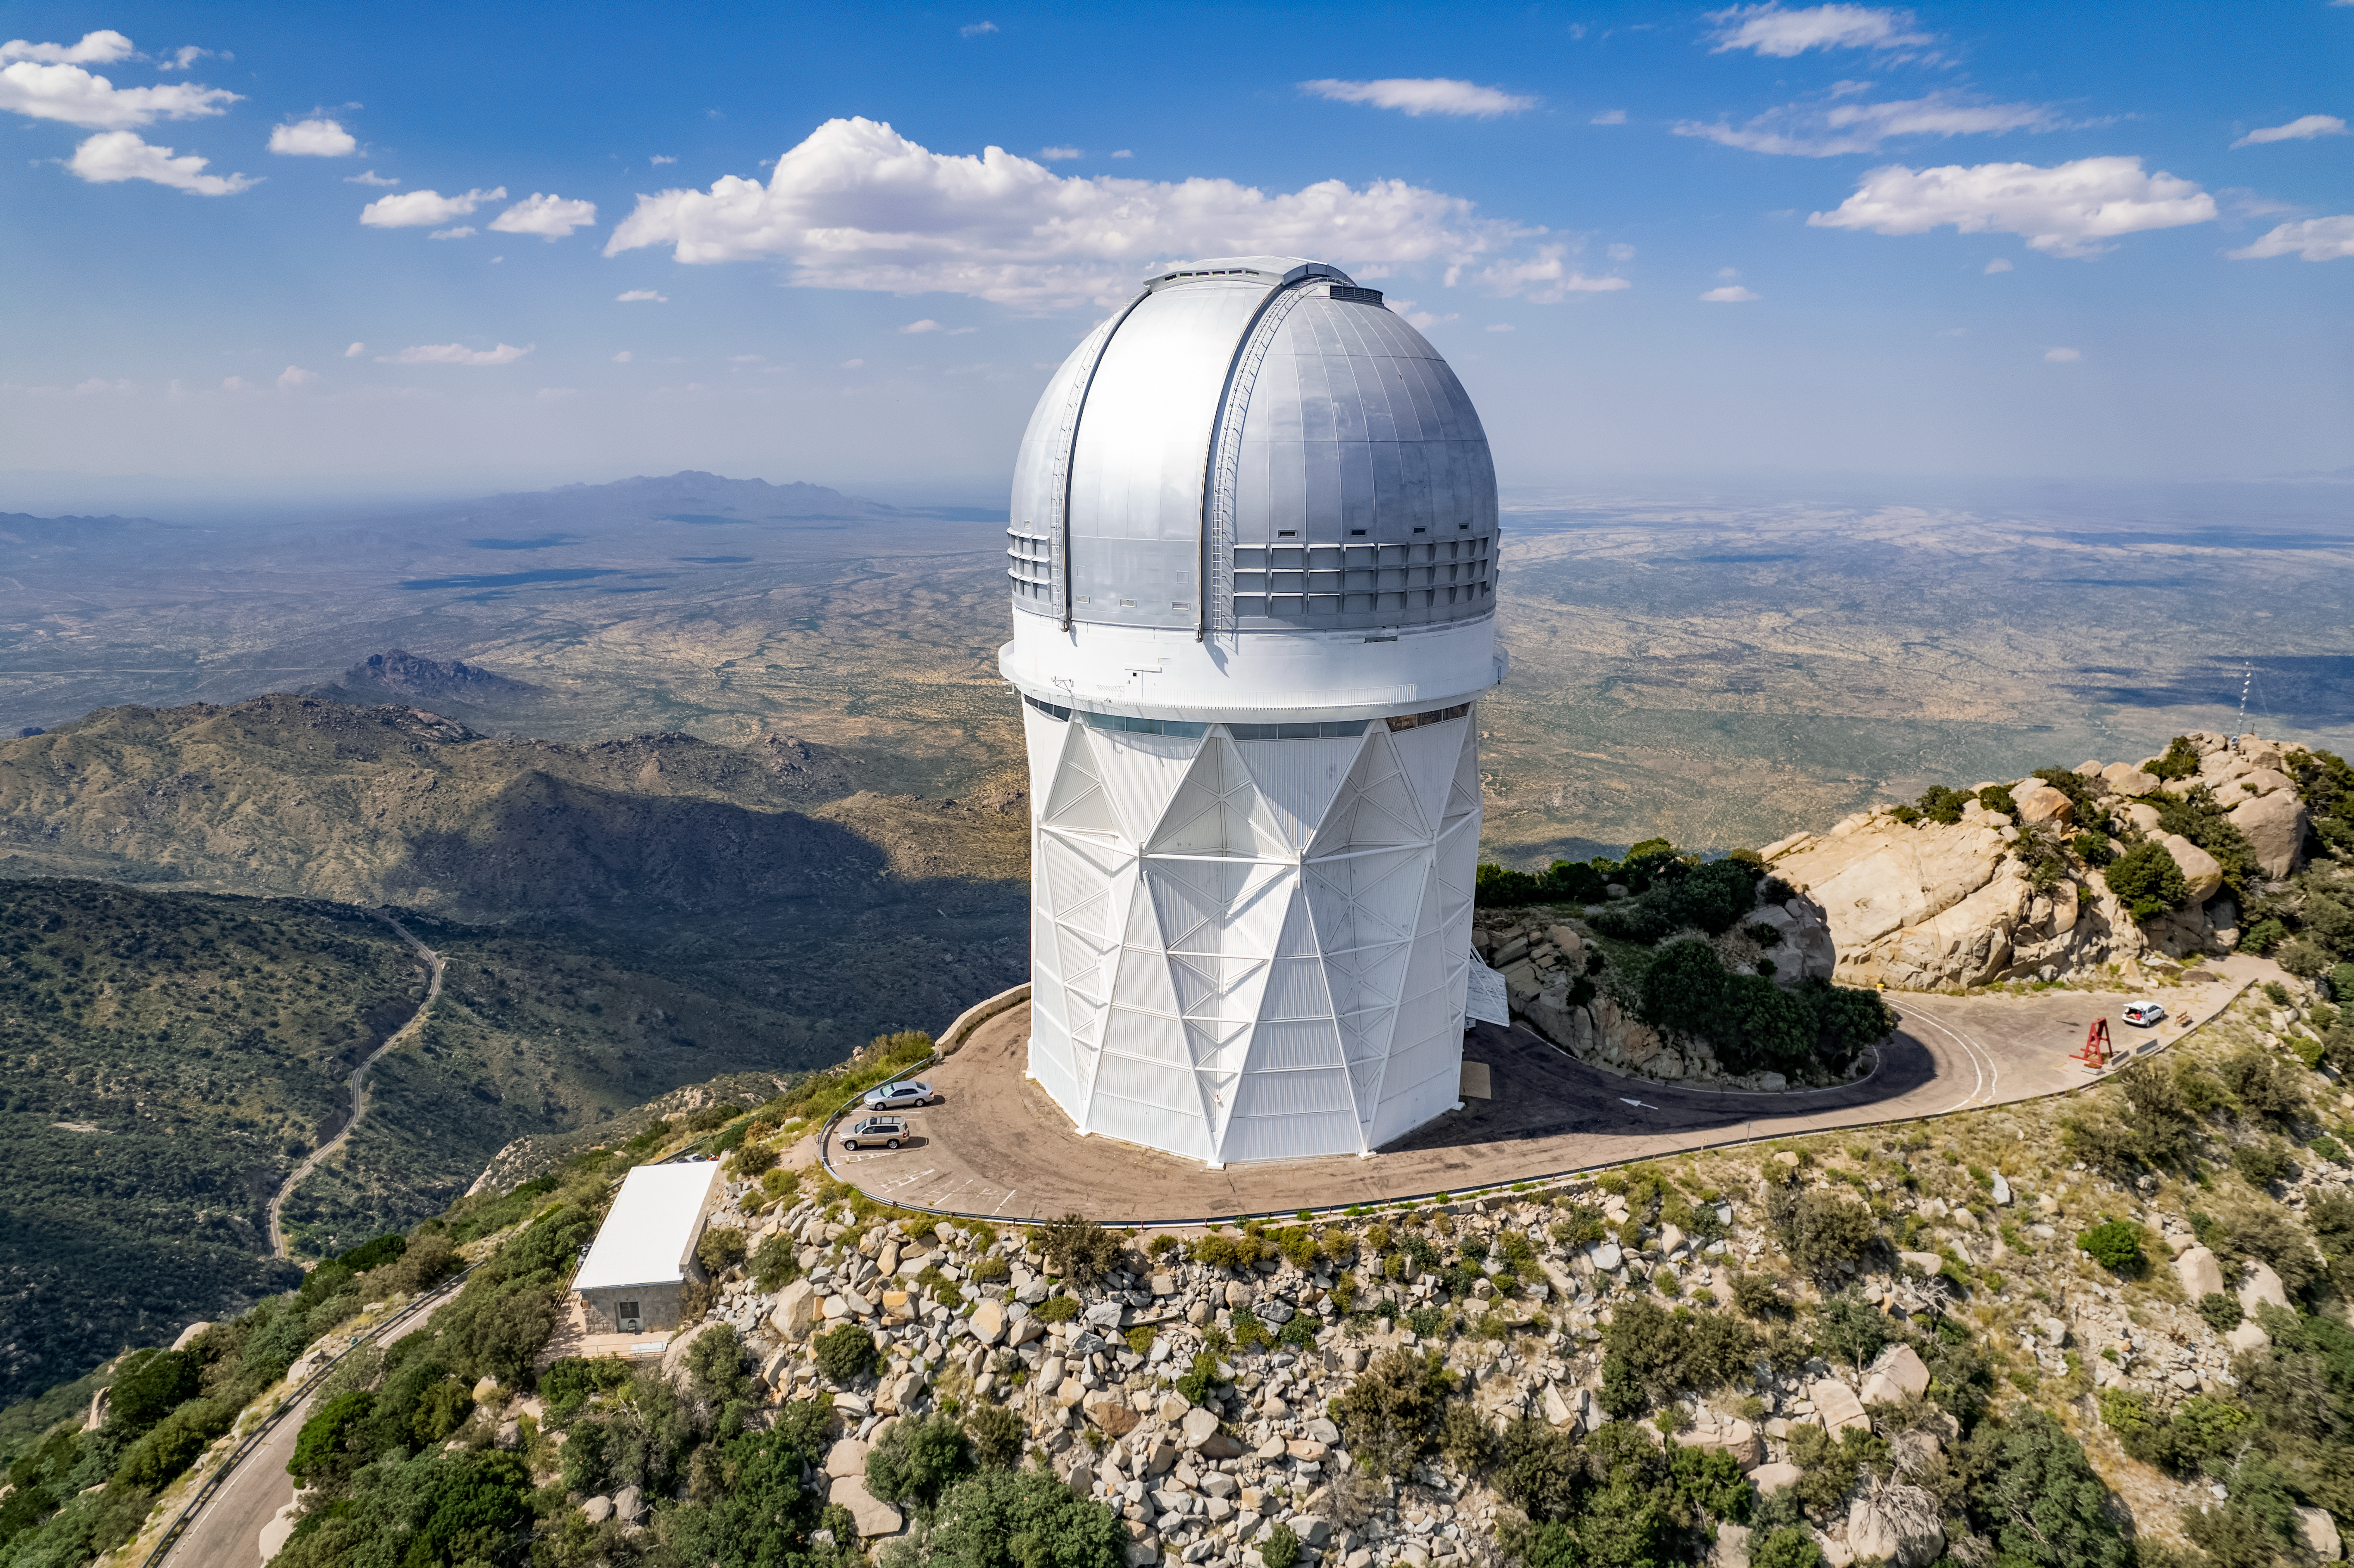

The Nicholas U. Mayall 4-meter Telescope

The Nicholas U. Mayall 4-meter Telescope at the Kitt Peak National Observatory is shown here.

Credit: NOIRLab/AURA/NSF